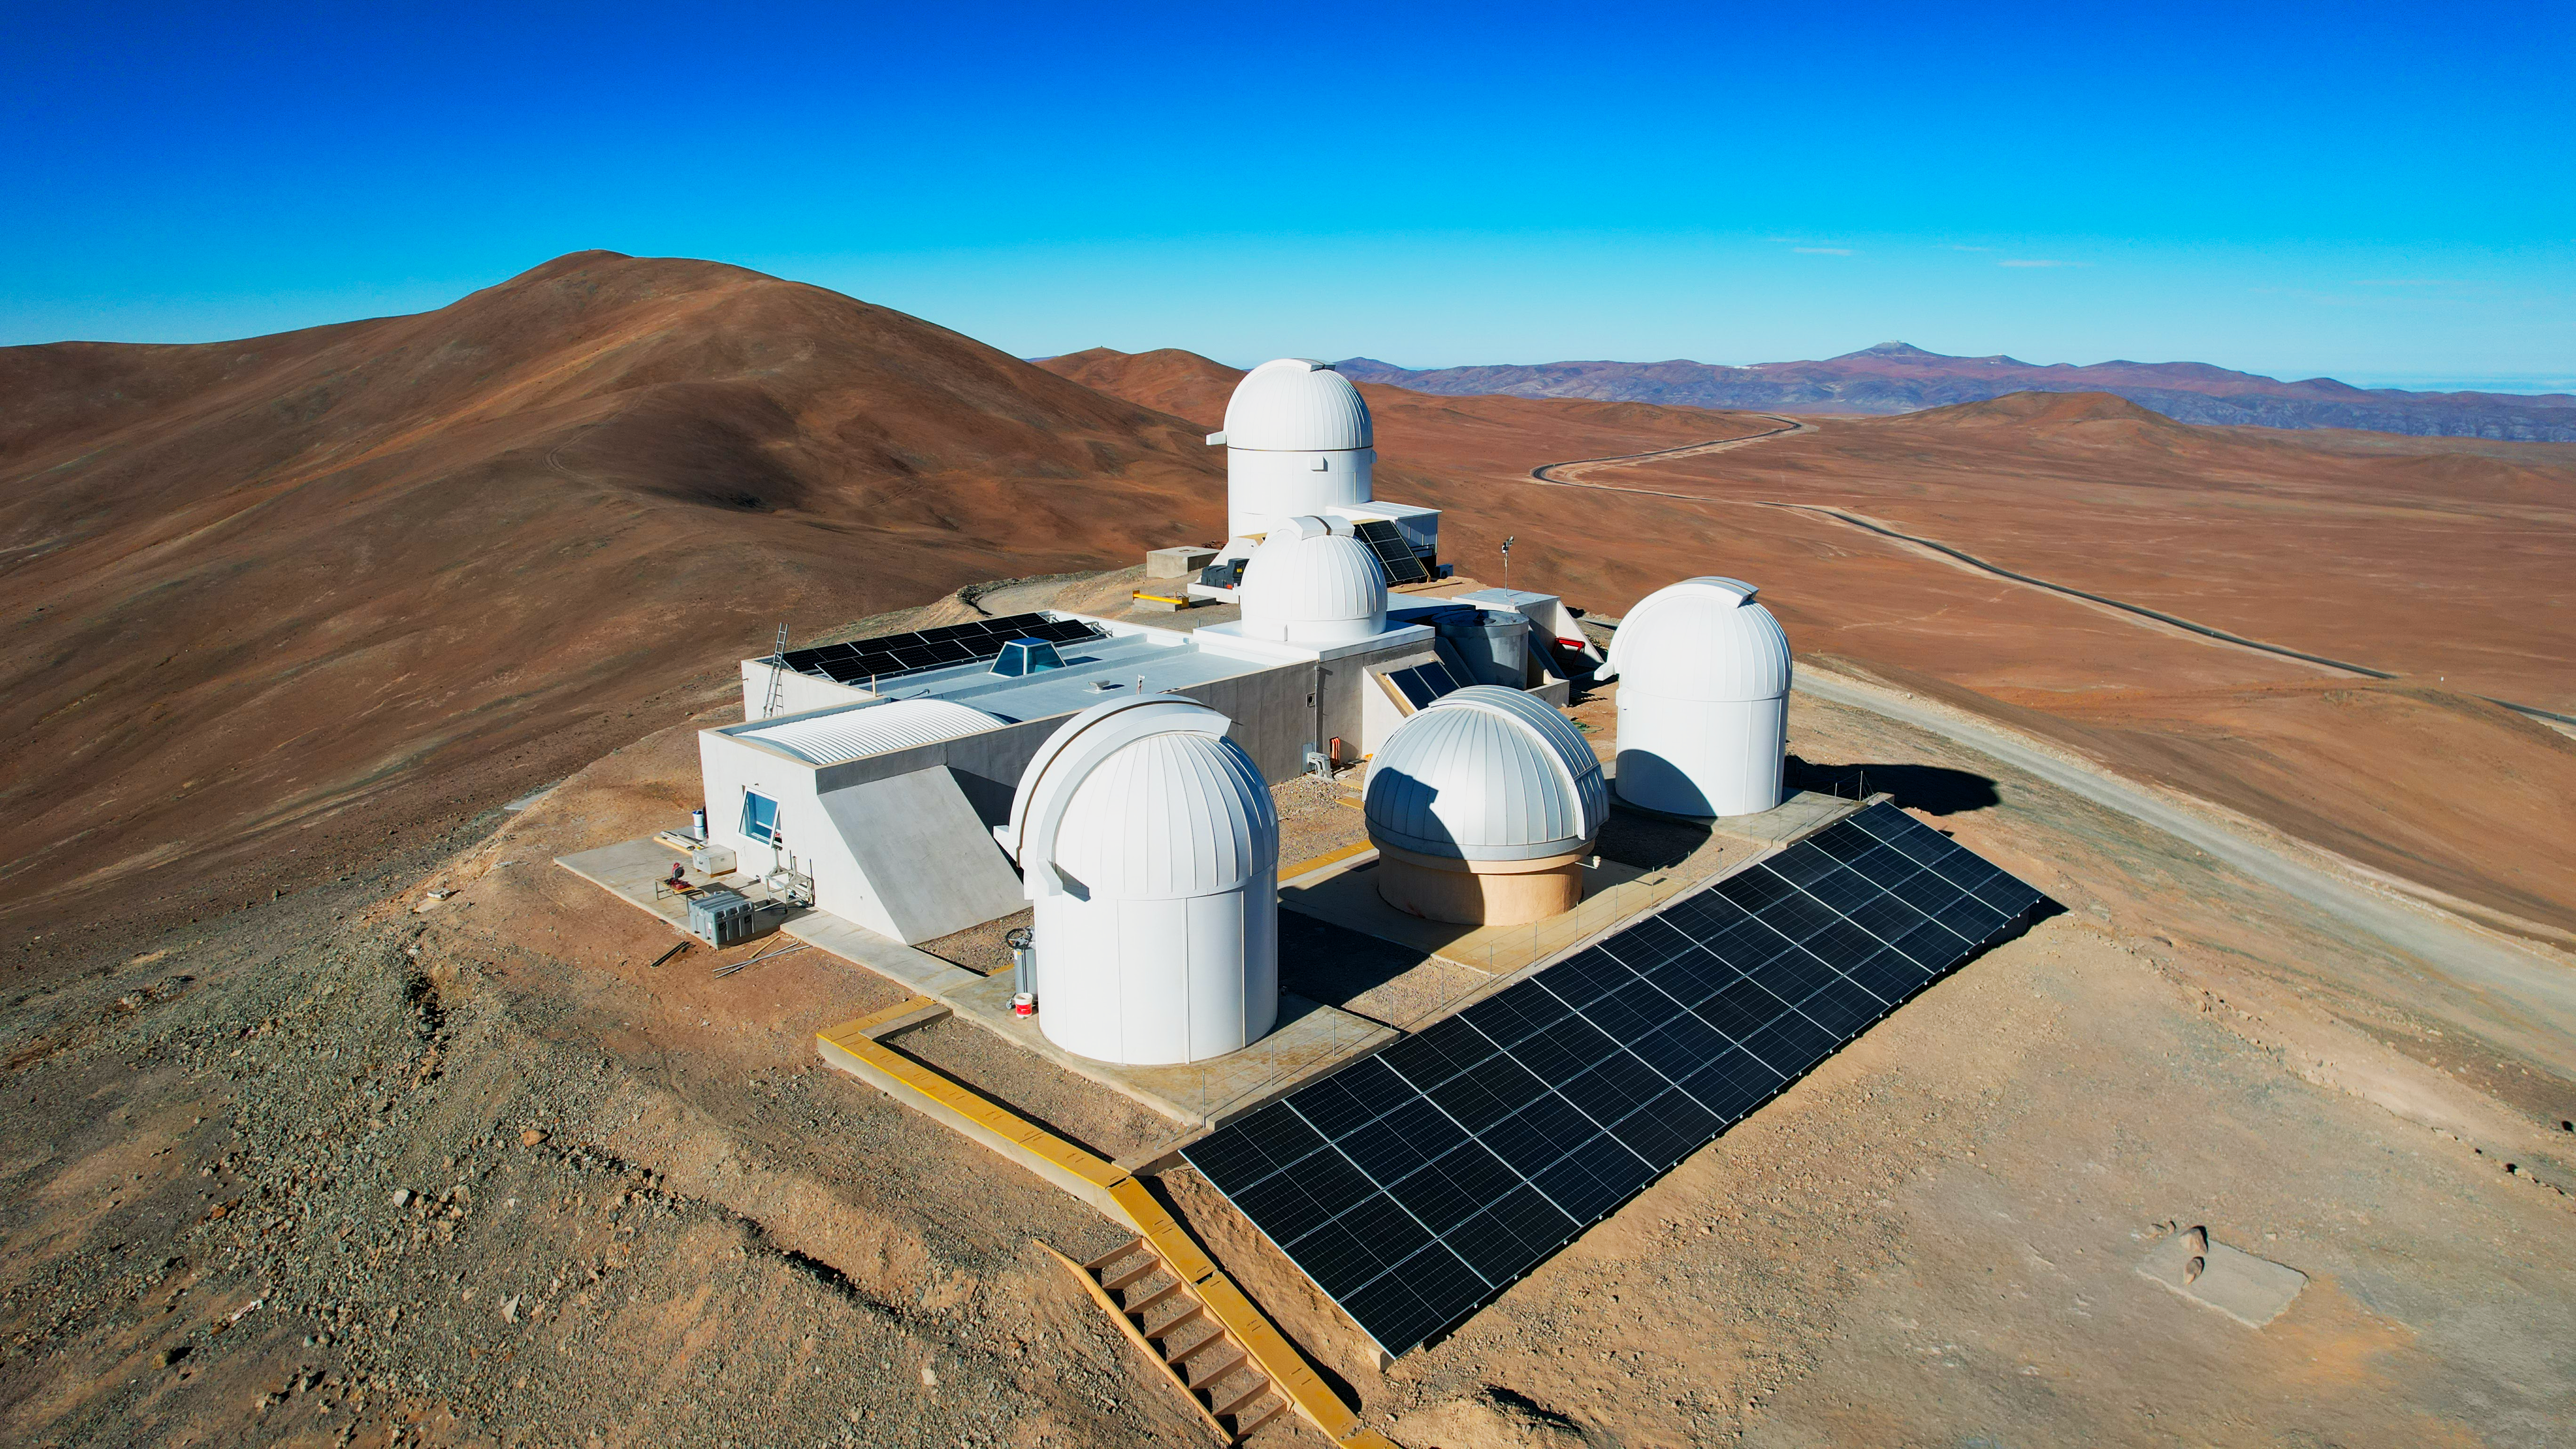

The telescope domes of Rolf Chini Cerro Murphy Observatory

Set atop Cerro Murphy, the hill its named after, the observatory, run by the Nicolaus Copernicus Astronomical Center of the Polish Academy of Sciences (CAMK), currently hosts one infrared telescope and four optical telescopes. A new optical telescope, the largest Polish telescope to date with a 2.5-metre mirror, will be installed in the future, with the start of operations planned for 2025.

Credit: P. Karczmarek/CAMK/ESO